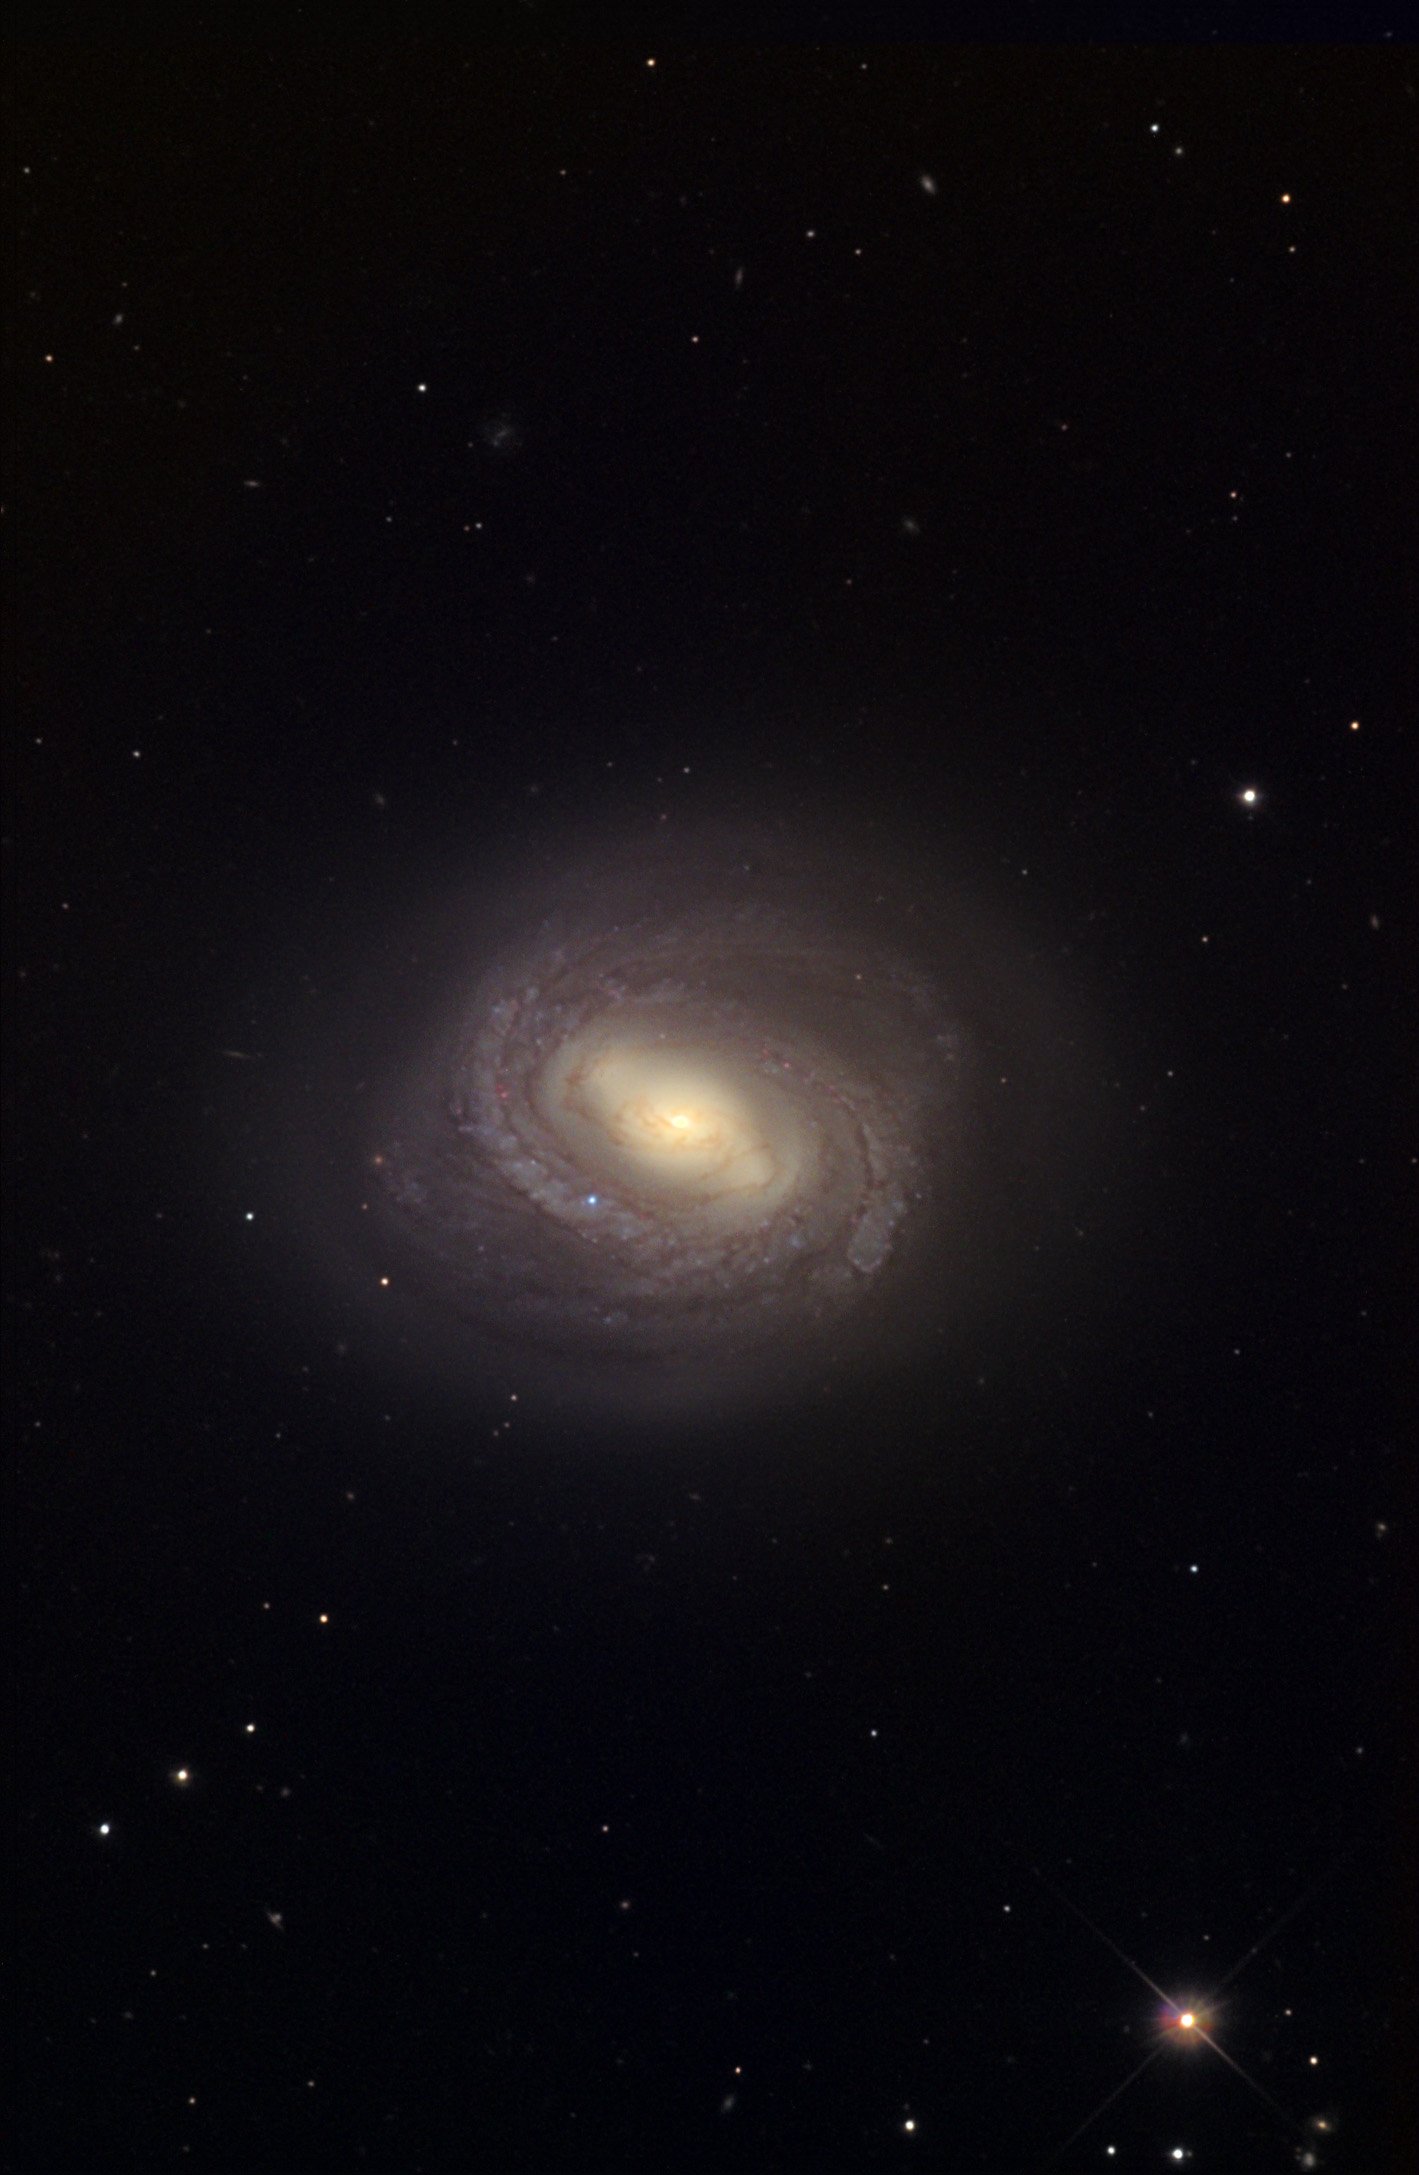

M58

This barred spiral galaxy is one of the brighter galaxies in the Virgo Cluster. It is located 60 million light years away. Other barred spiral galaxies in the Messier list include M91, M95 and M109.

This image was taken as part of Advanced Observing Program (AOP) program at Kitt Peak Visitor Center during 2014.

Credit: KPNO/NOIRLab/NSF/AURA/Steve Mandel/Adam Block